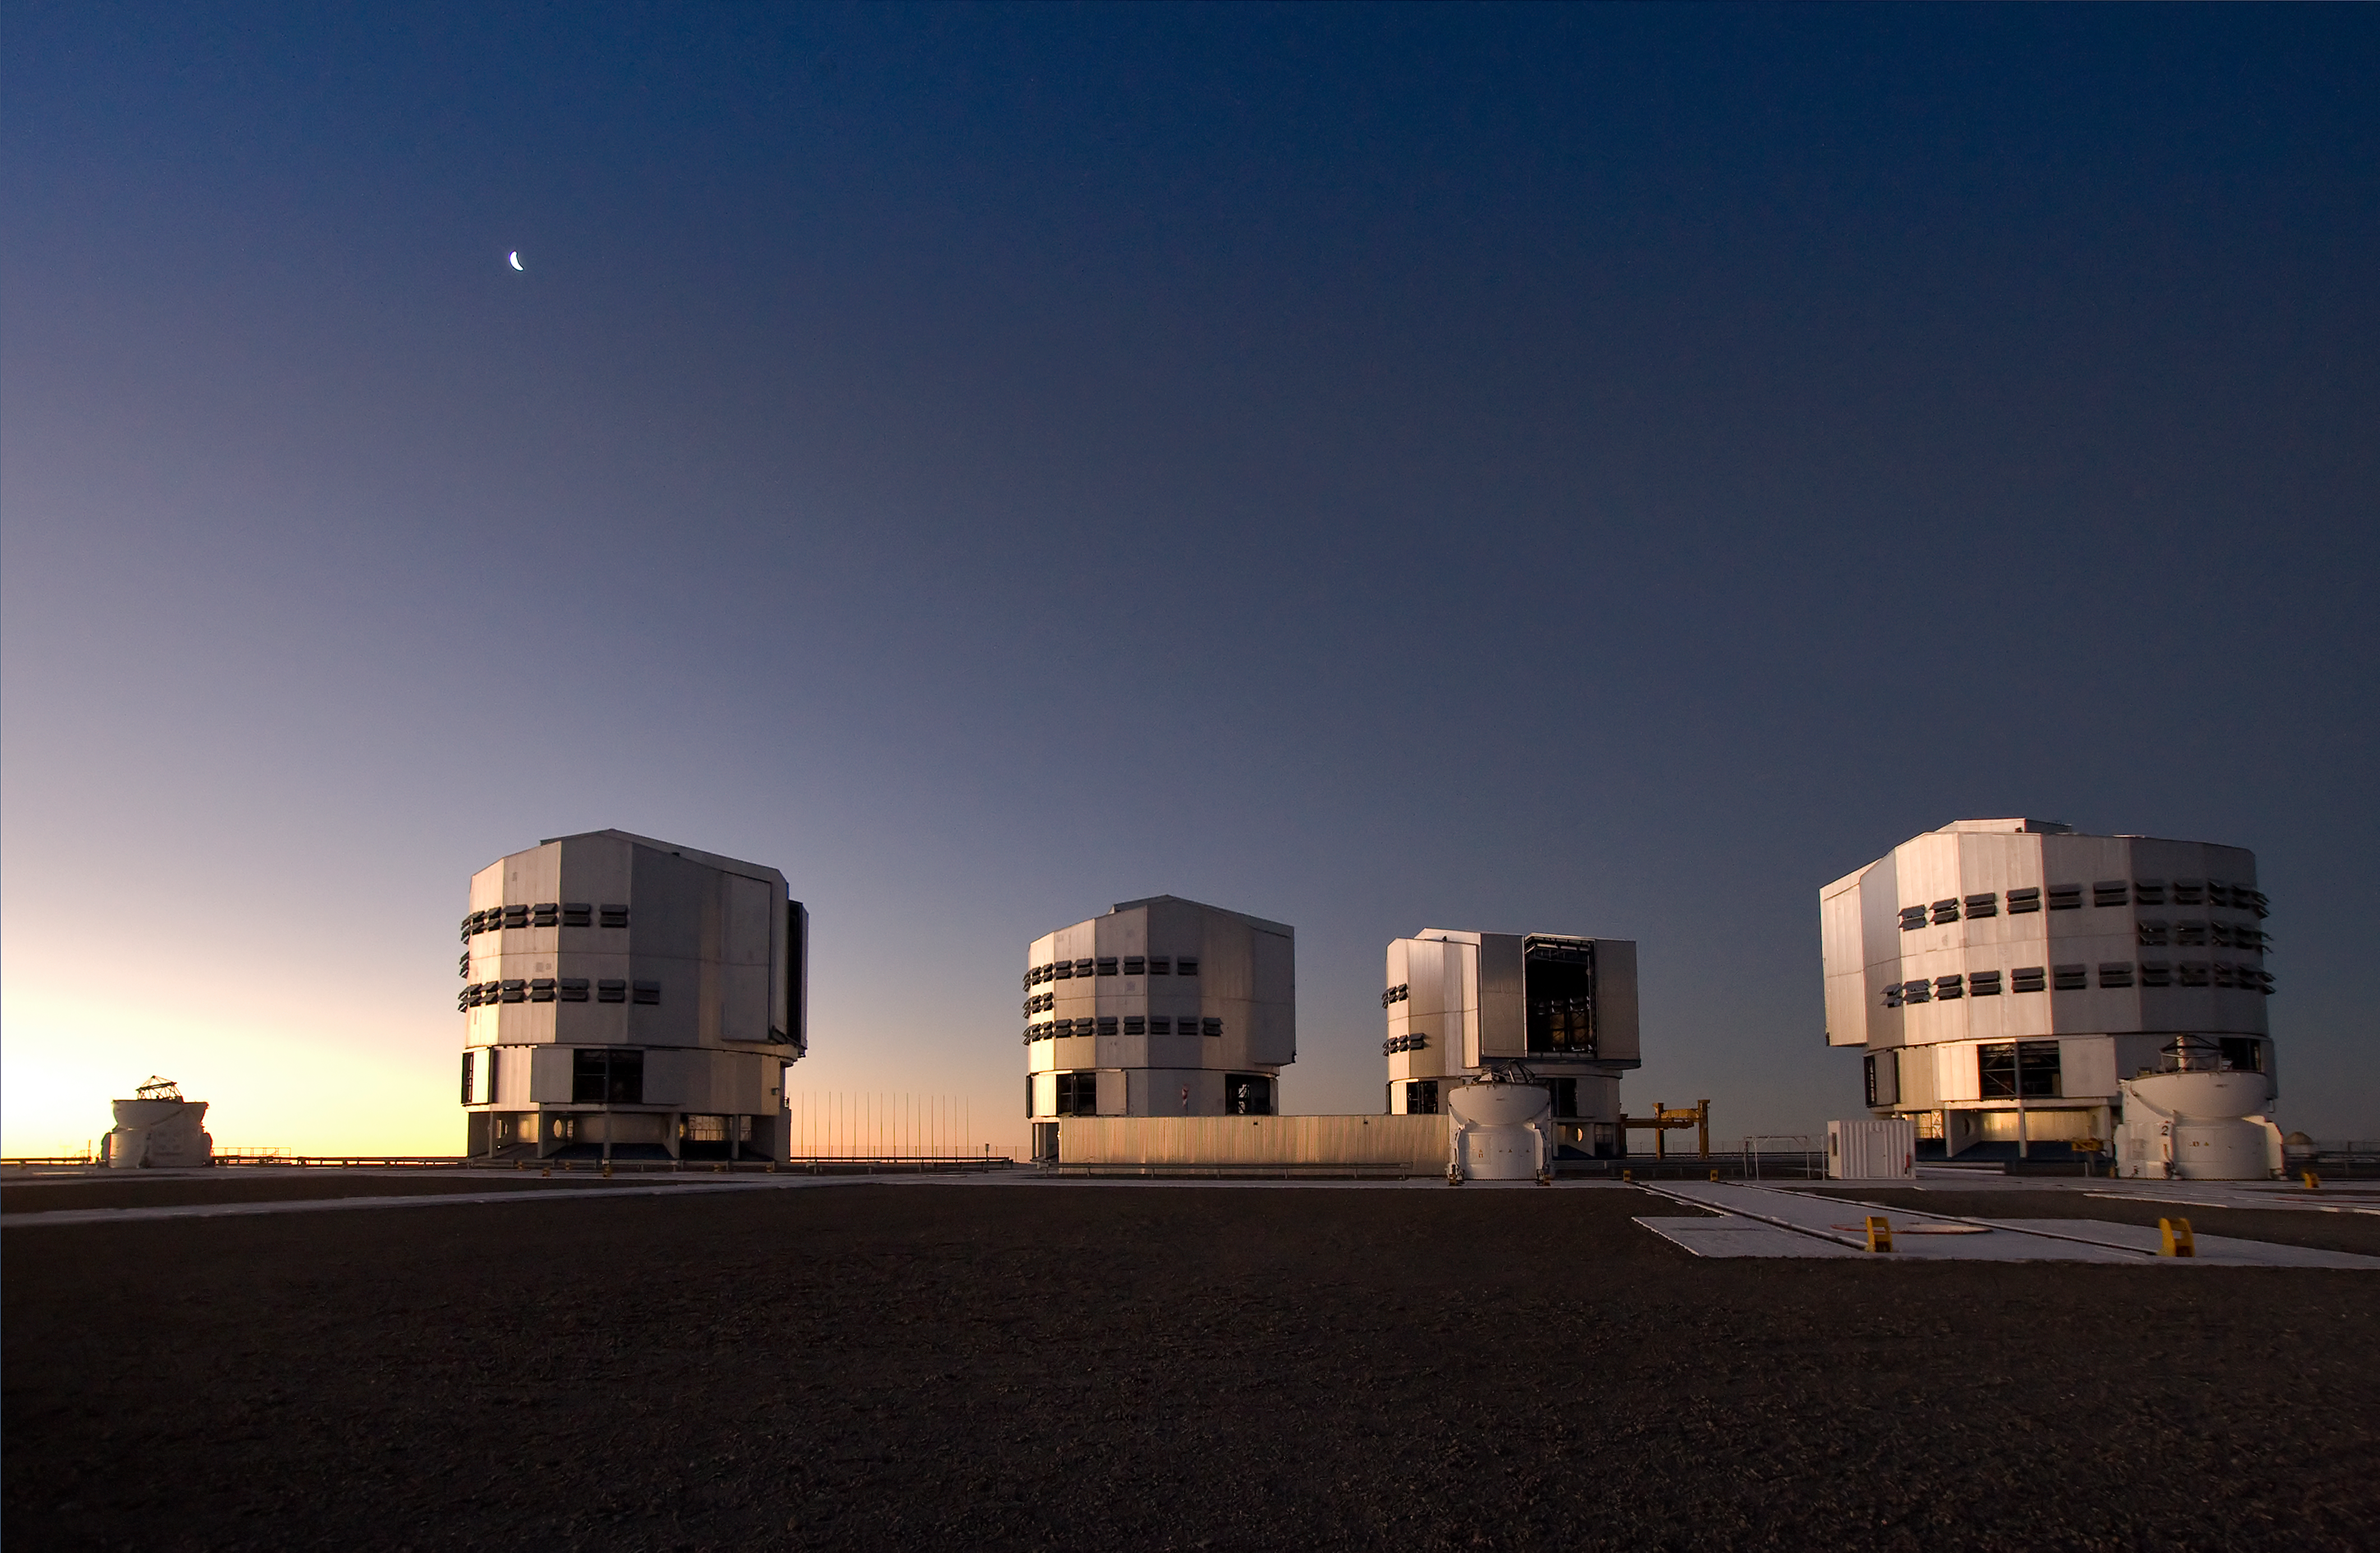

VLT Unit Telescopes at Paranal

The four Unit Telescopes of the Very Large Telescope (VLT) at ESO's Cerro Paranal observing site. Located in the Atacama Desert of Chile, the site is over 2600 metres above sea level, providing incredibly dry, dark viewing conditions. The VLT is the world’s most advanced optical instrument, consisting of four Unit Telescopes with main mirrors 8.2-m in diameter and four movable 1.8-m diameter Auxiliary Telescopes. The telescopes can work together, in groups of two or three, to form a giant interferometer, allowing astronomers to see details up to 25 times finer than with the individual telescopes.

Credit: Iztok Boncina/ESO